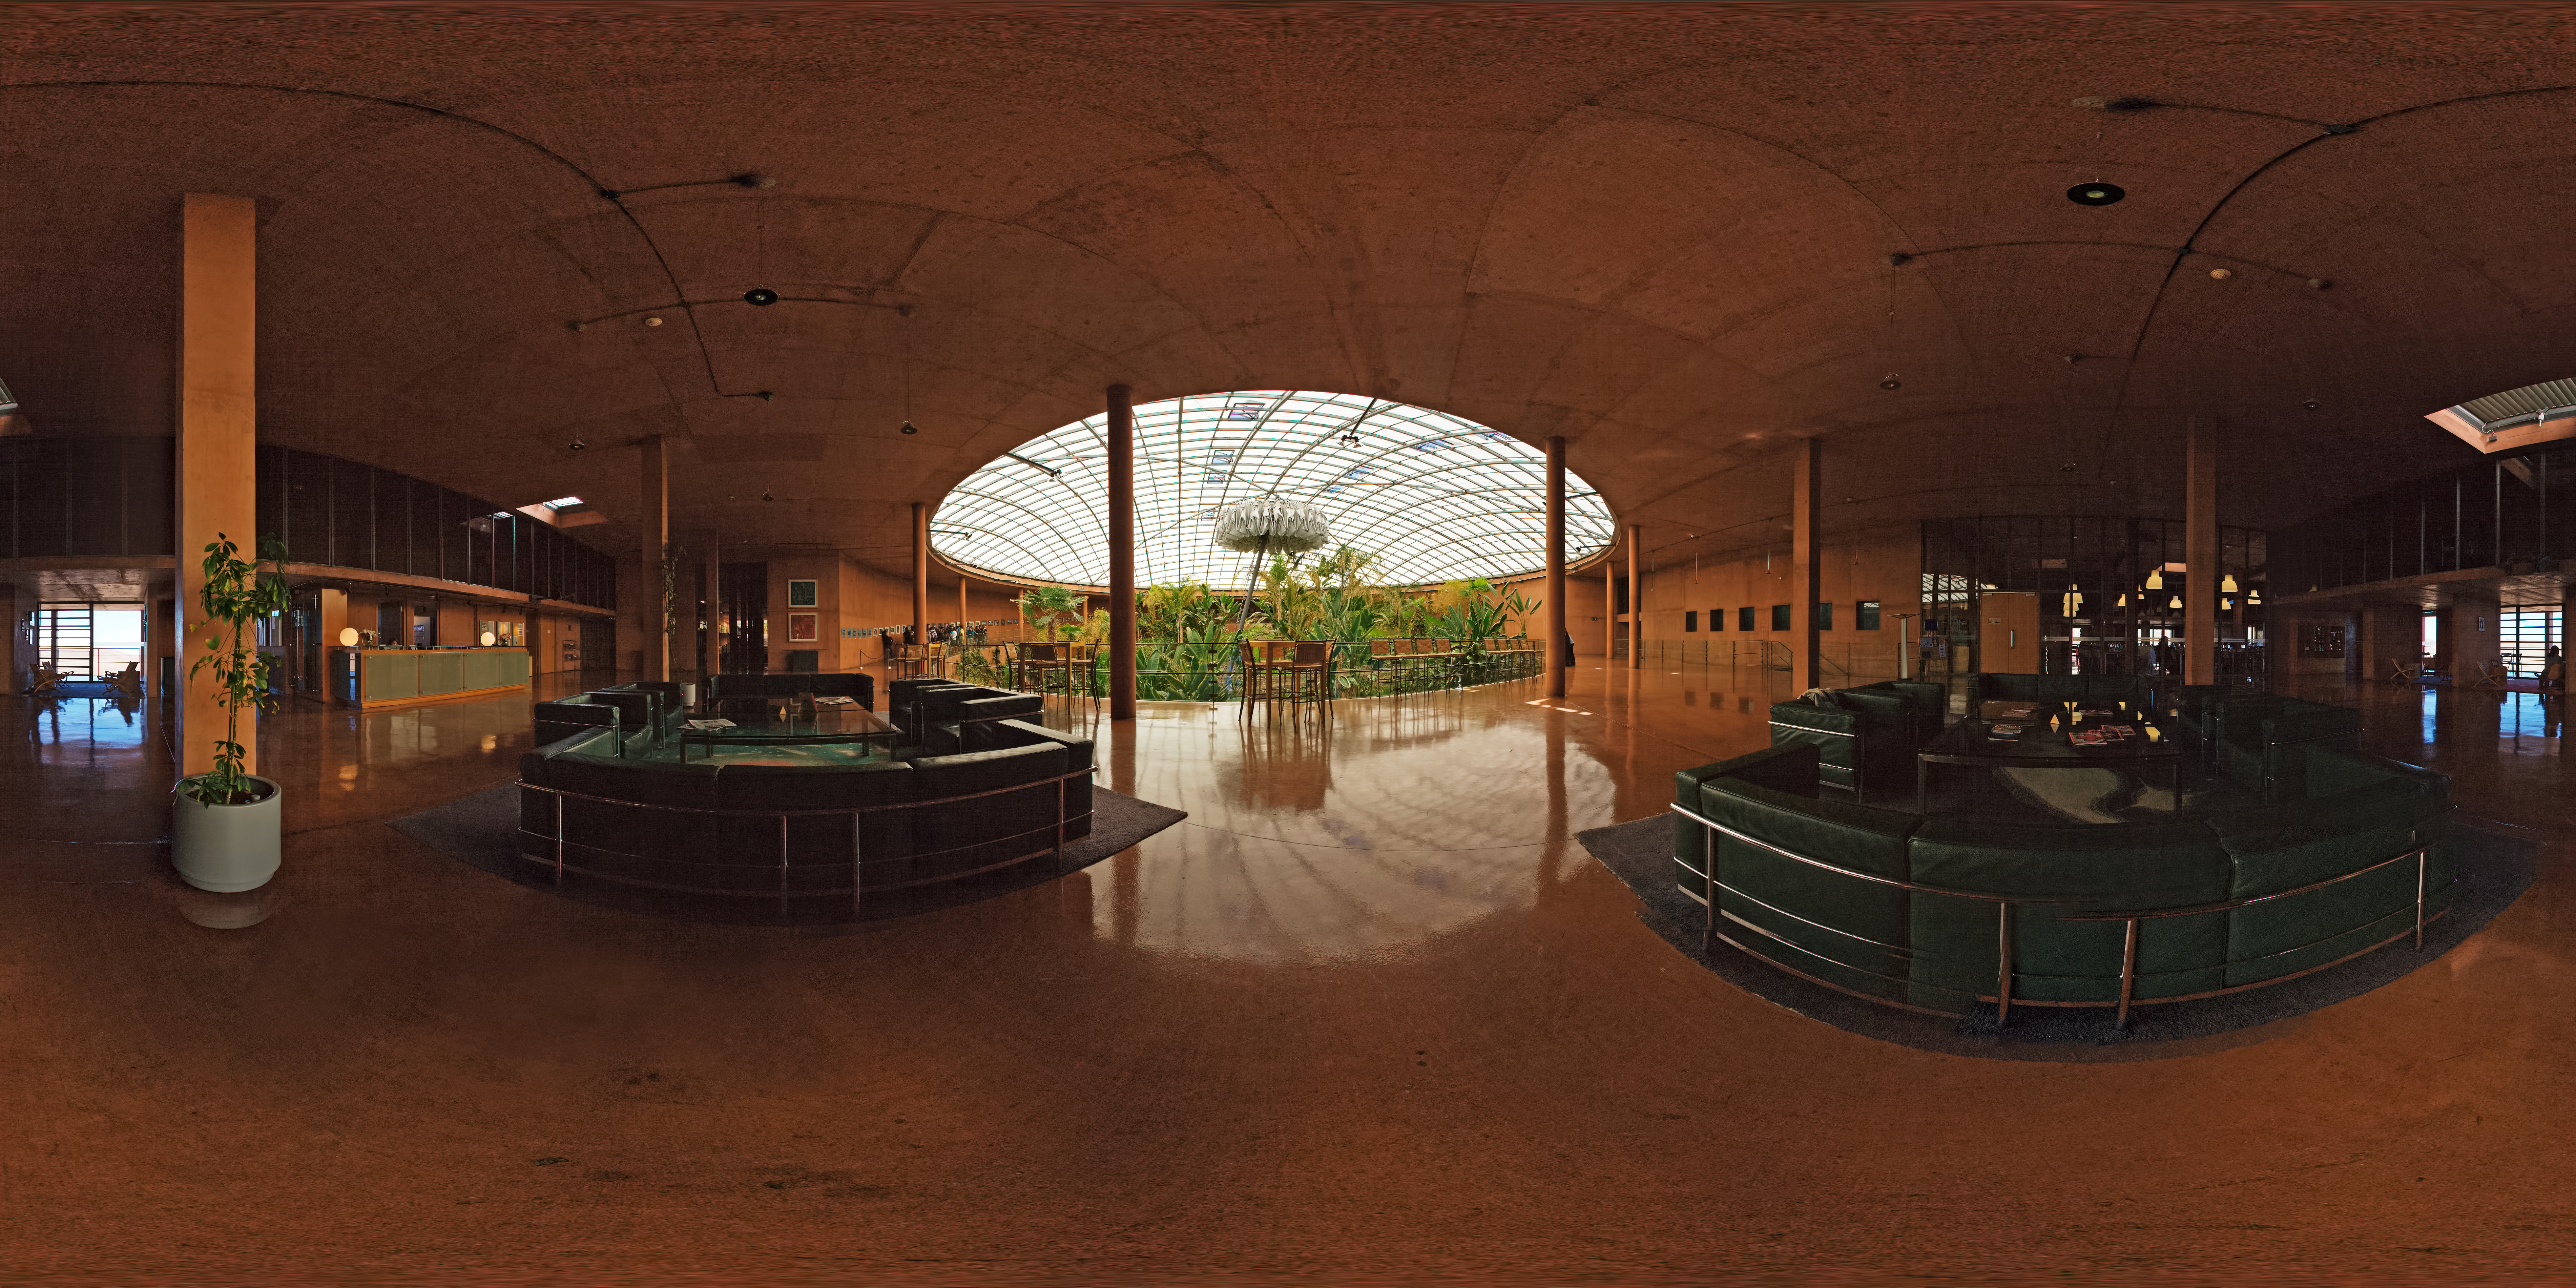

La Residencia, Paranal Observatory

This is a 360 degree panorama taken inside the reception of La Residencia, at Paranal Observatory. The dome visible in the background covers the "oasis" and the swimming pool where visitors and astronomers can relax. The dome is covered at sunset and during the night to protect the VLT Observatory from the artificial light inside the building.

Credit: ESO